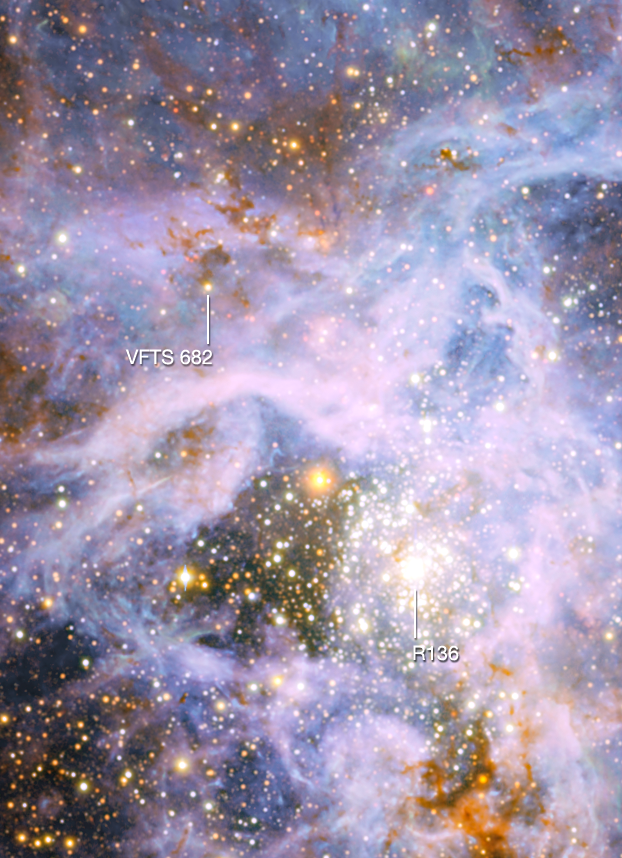

The brilliant star VFTS 682 in the Large Magellanic Cloud (annotated)

This view shows part of the very active star-forming region around the Tarantula Nebula in the Large Magellanic Cloud, a small neighbour of the Milky Way. At the upper left is the brilliant but isolated star VFTS 682 and at the lower right is the very rich star cluster R 136. The origins of VFTS 682 are unclear — was it ejected from R 136 or did it form on its own? The star appears yellow-red in this view, which includes both visible-light and infrared images from the Wide Field Imager at the 2.2-metre MPG/ESO telescope at La Silla and the 4.1-metre infrared VISTA telescope at Paranal, because of the effects of dust.

Credit: ESO/M.-R. Cioni/VISTA Magellanic Cloud survey. Acknowledgment: Cambridge Astronomical Survey Unit